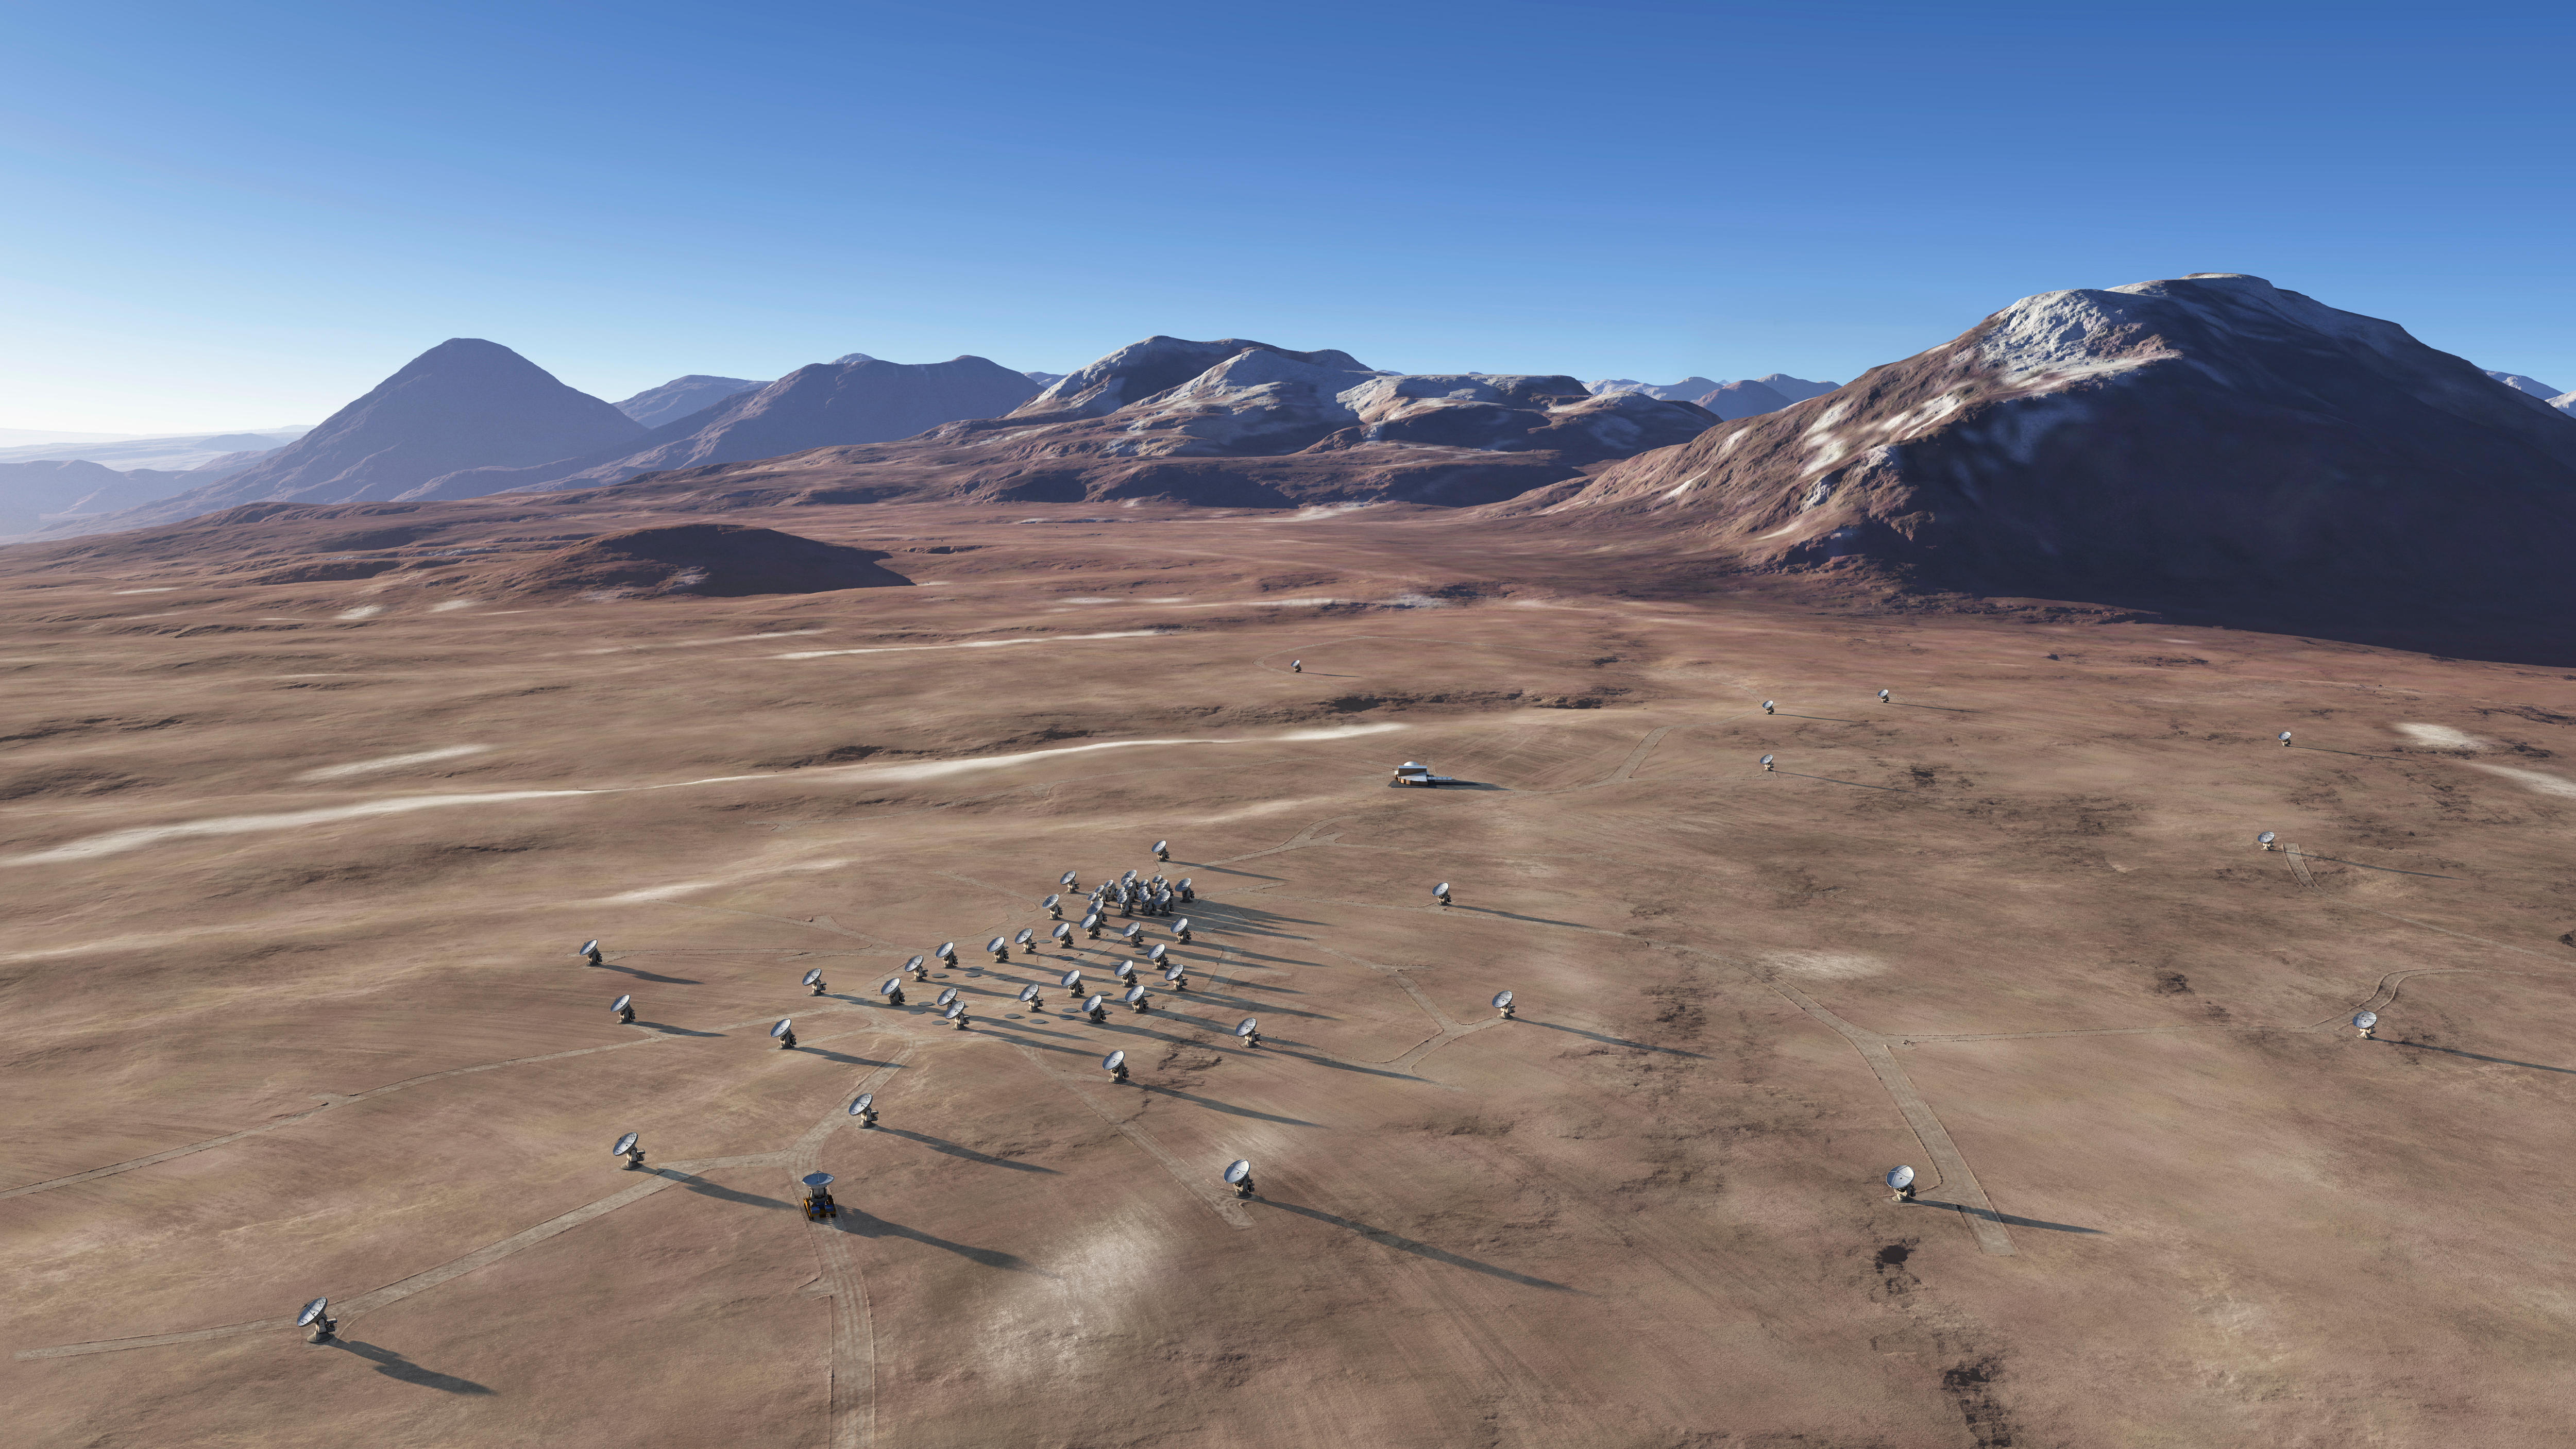

In this artistic rendering

In this artistic rendering (computer rendering), the ALMA set is seen in the Chajnantor Plateau in an extended configuration. The antennas, each weighing more than 100 tons, can be moved to different positions with transport vehicles built to order to reconfigure the set.

Credit: Calçada (ESO)